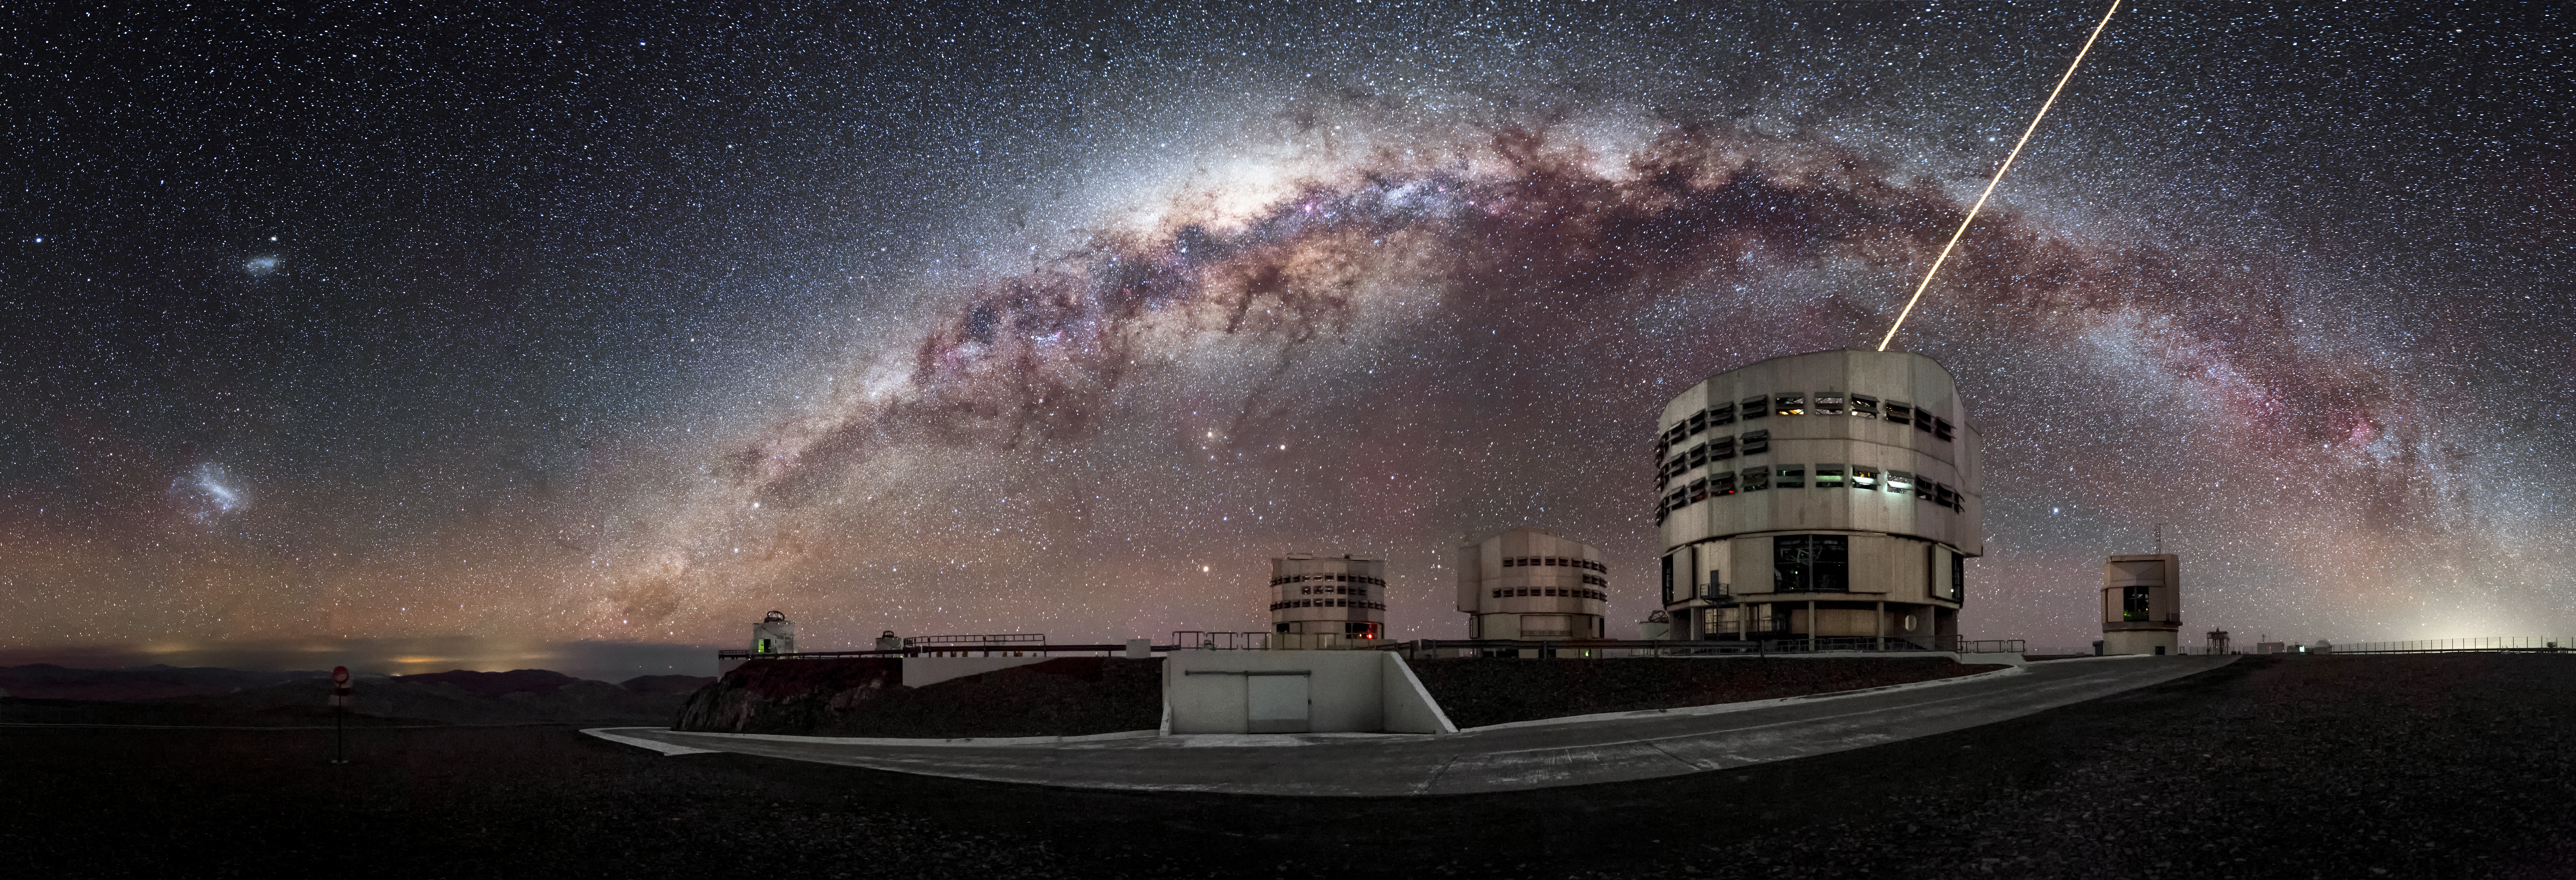

Paranal panorama

Some constituents of ESO's Very Large Telescope (VLT) are visible in this panorama of the Paranal Observatory. Unit Telescope 4 (Yepun) is pictured in the foreground sending up laser light to create an artificial guide star to help with the observations, while the majestic band of the Milky Way arcs over, demonstrating the exceptional viewing conditions at this location.

Credit: A. Ghizzi Panizza/ESO